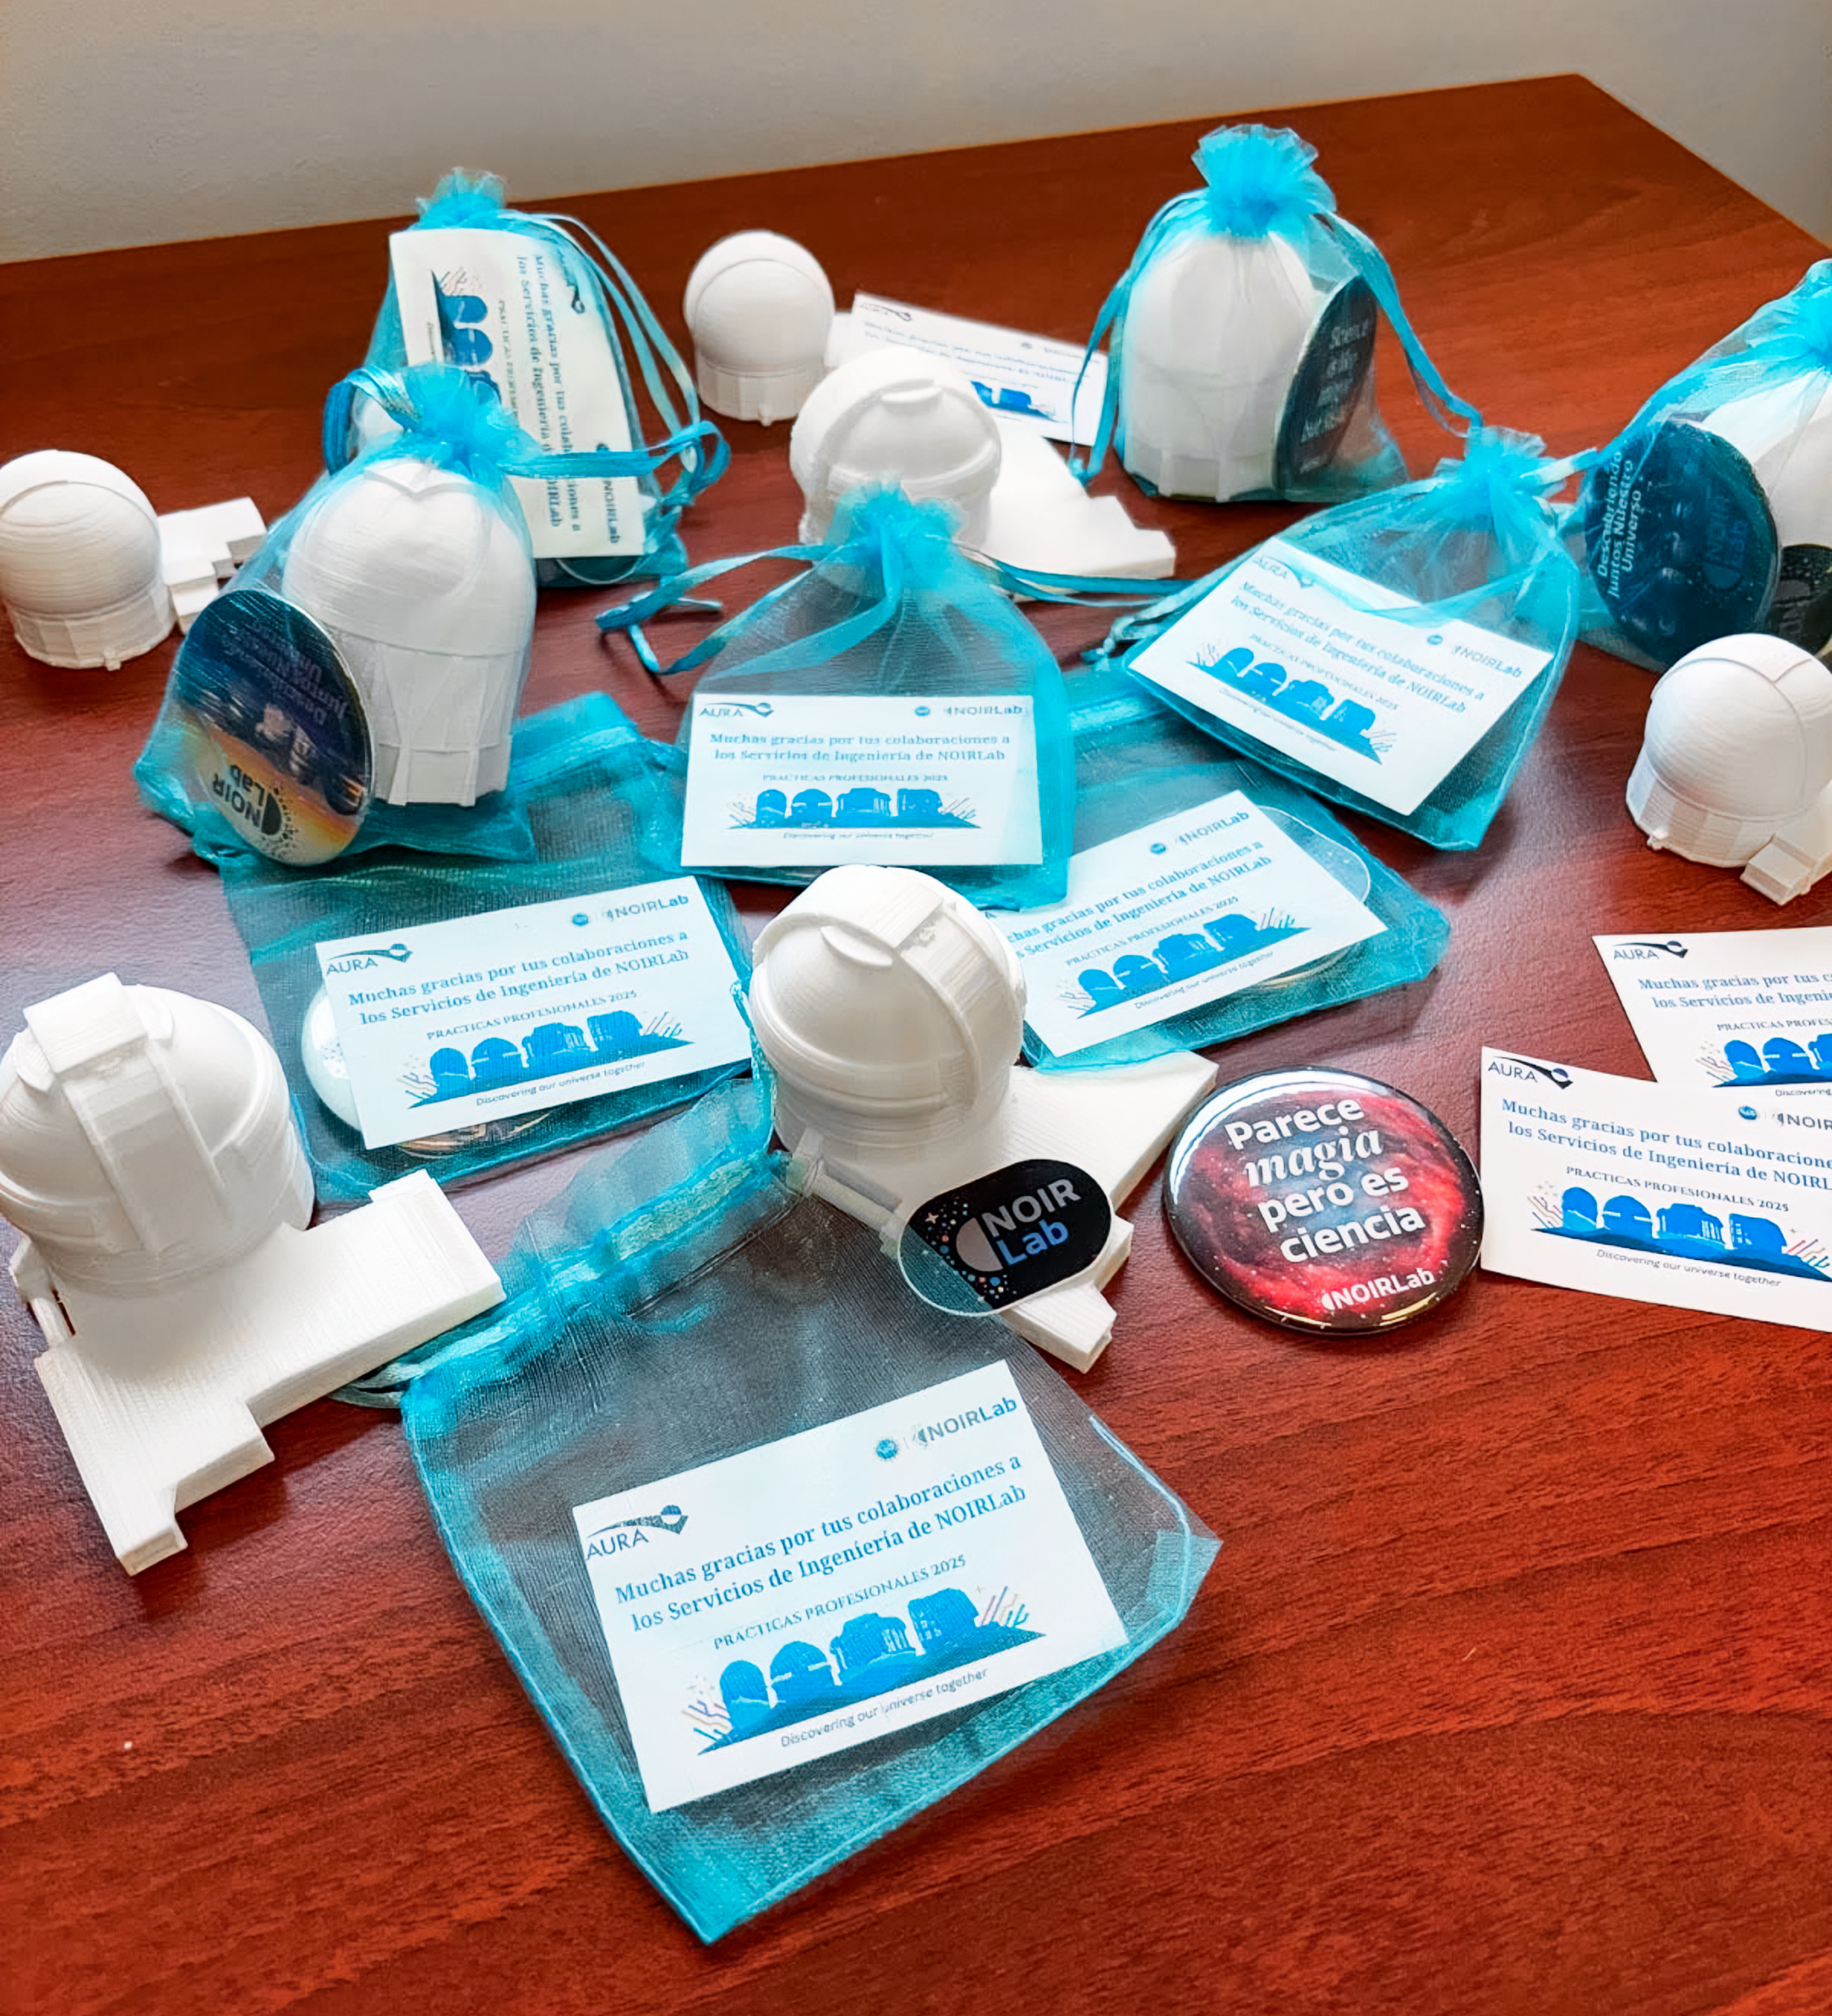

3D-Printed Telescopes

NOIRLab’s 2025 summer engineering interns received miniature 3D-printed Gemini South, SOAR, and Blanco telescopes crafted by Priscila Pires.

Credit: NOIRLab/NSF/AURA/C. Muñoz